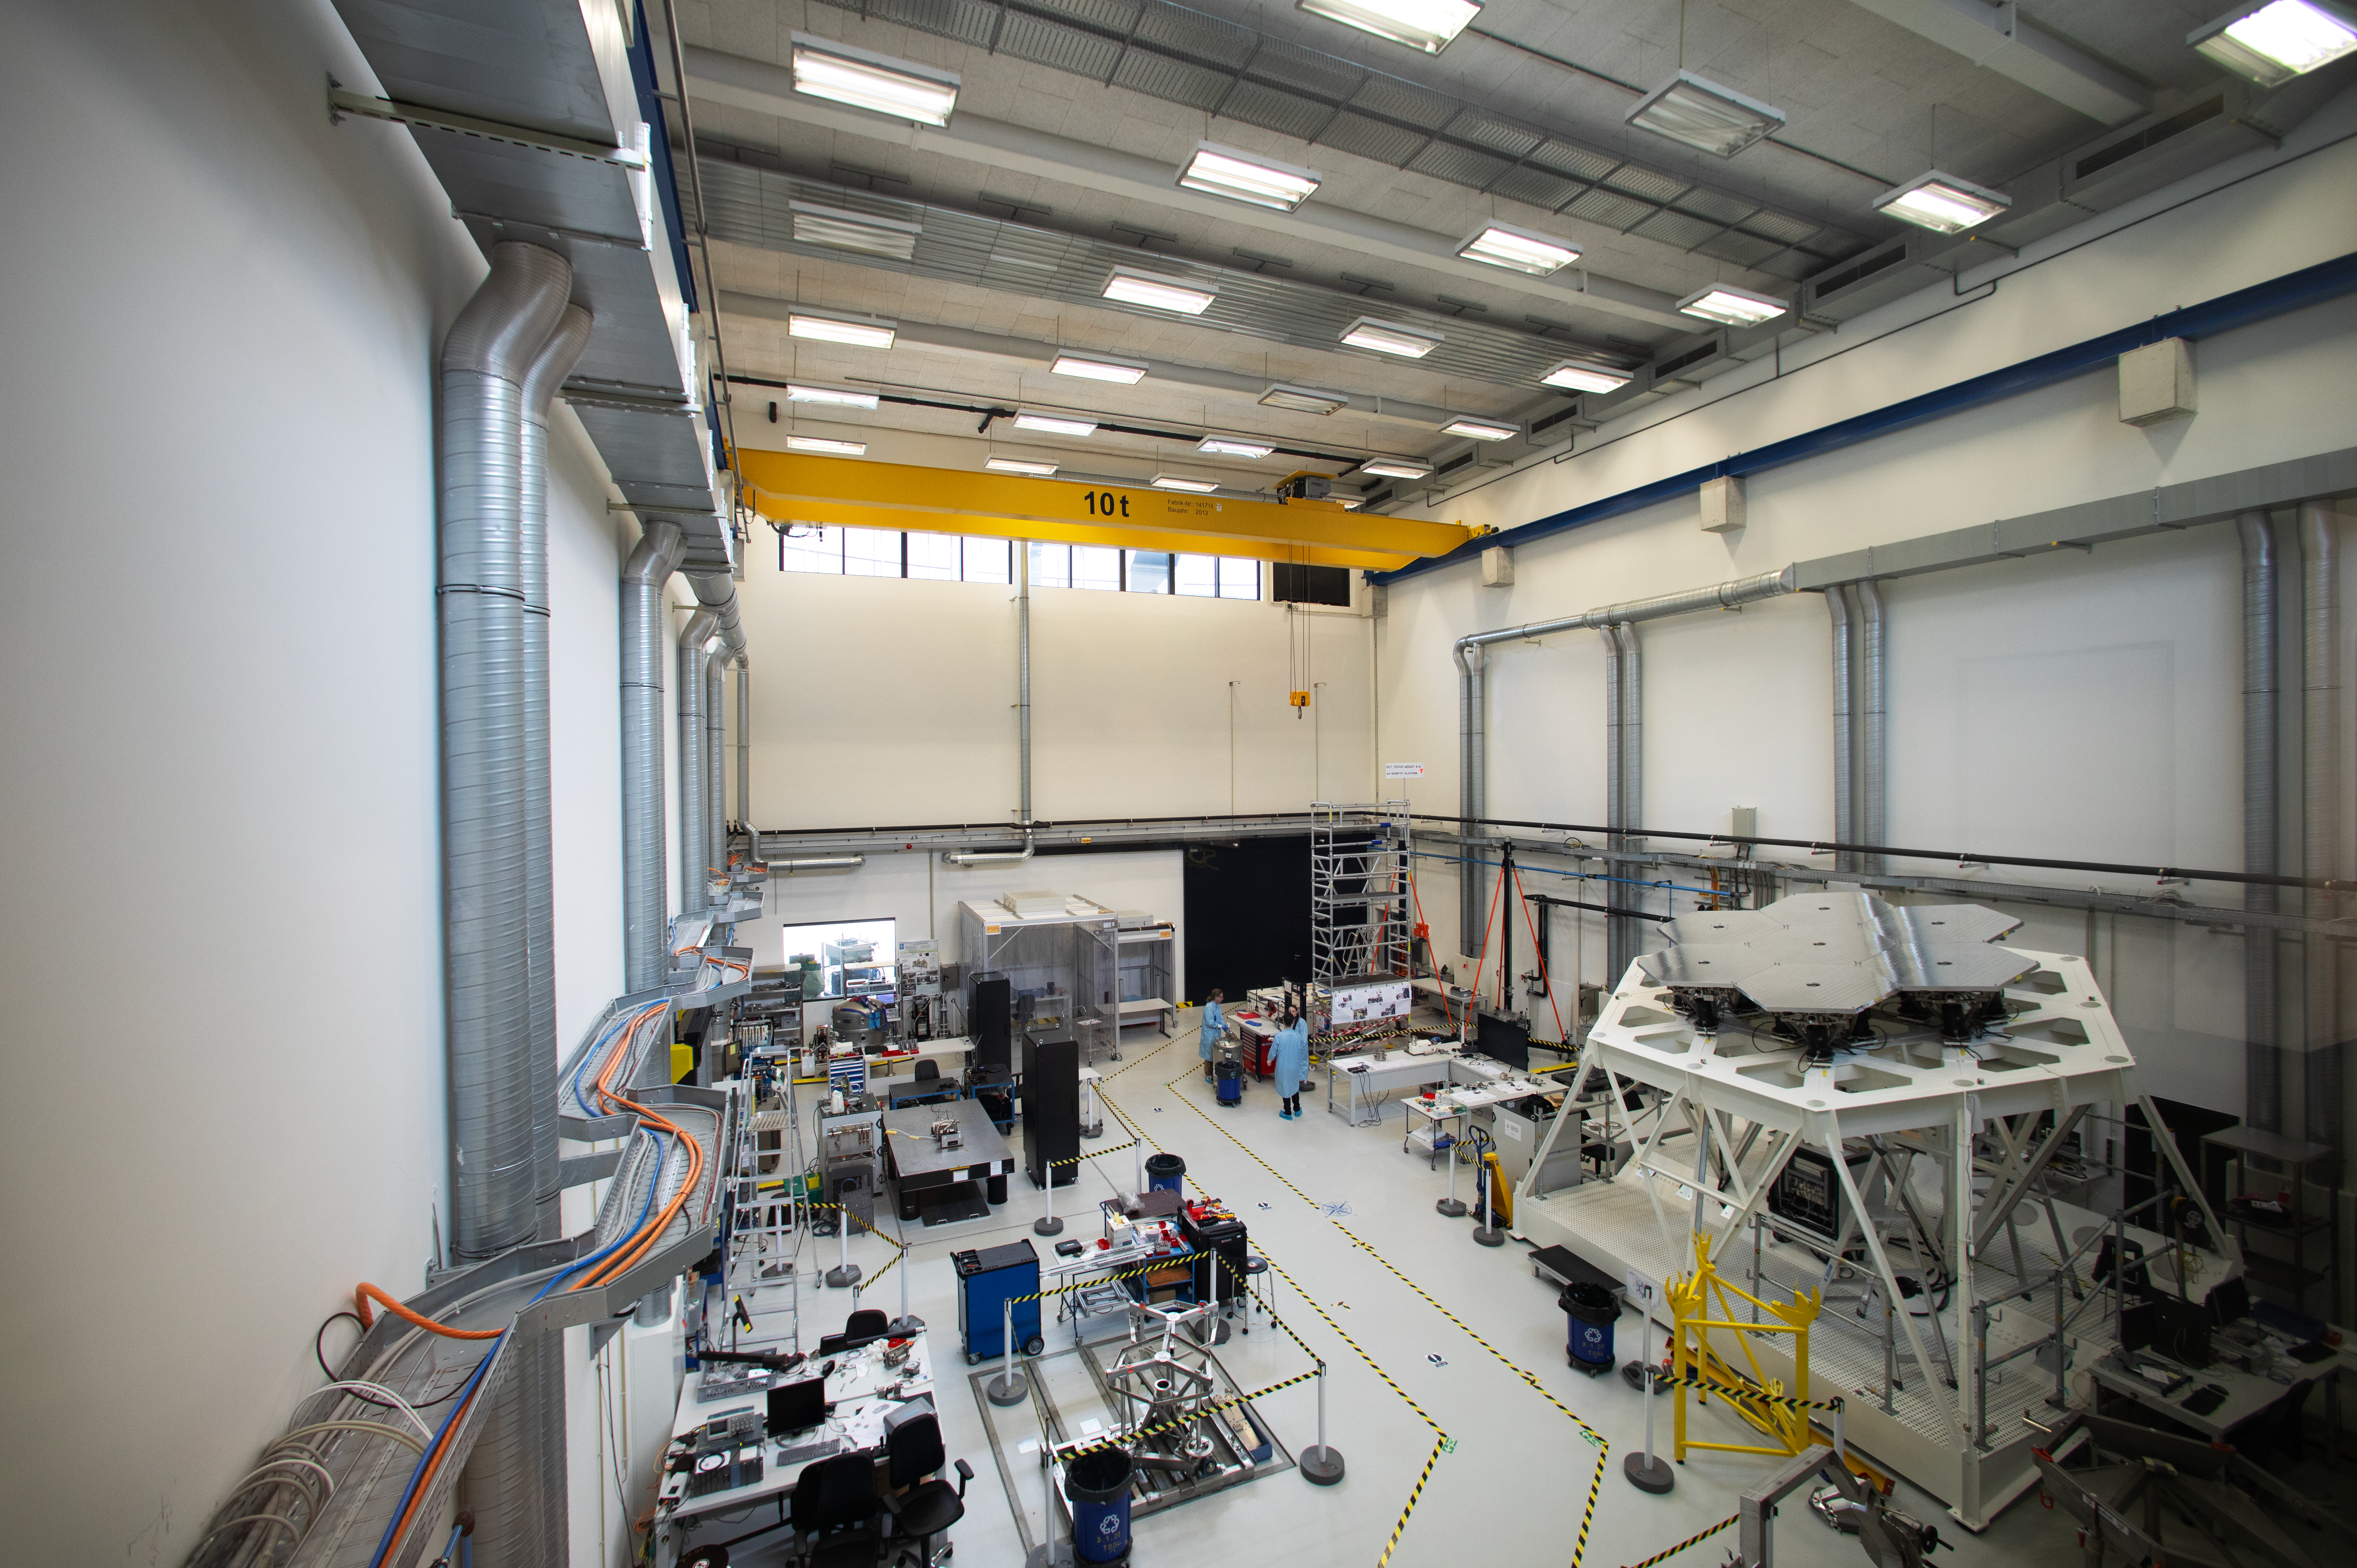

The Large Integration Hall

A bird’s-eye view of the Large Integration Hall at ESO's headquarters in Garching. The white hexagonal structure to the right is used to test the segments of the ELT’s primary mirror. Towards the centre-left we see an optical bench, isolated from its surroundings with vibration-dampening legs. Hanging from the ceiling there’s a yellow crane able to lift up to 10 tonnes.

Credit: ESO/A. Tsaousis